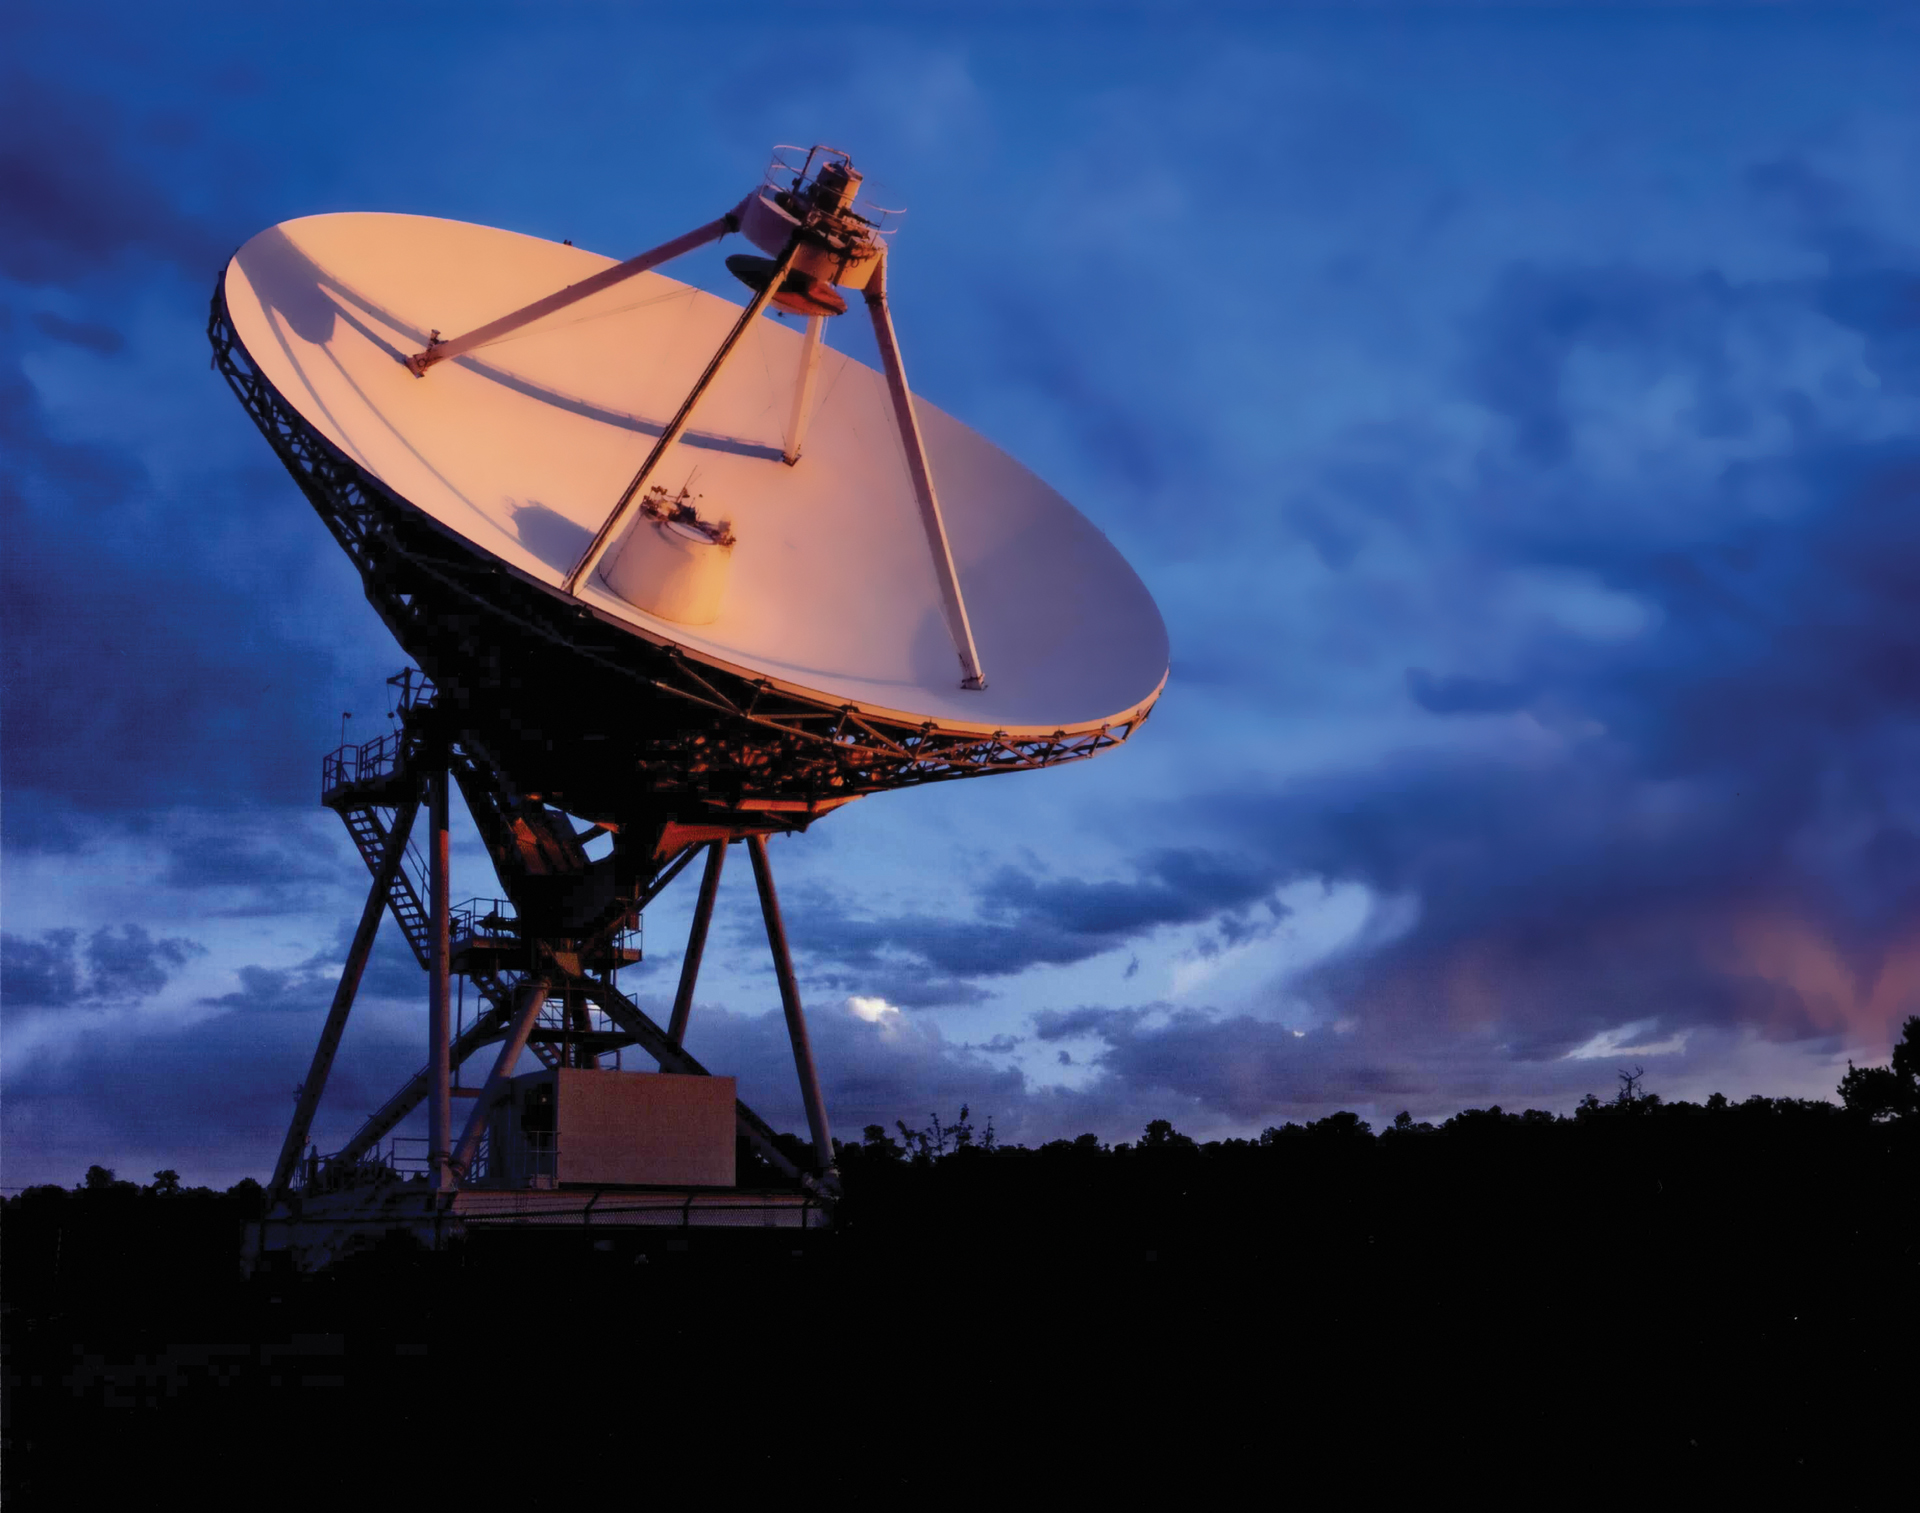

Sunrise strikes a VLBA, 25m telescope

The Sun rises over a 25-meter dish antenna of the Very Long Baseline Array, our collection of ten identical radio dish antennas working together as one telescope. The VLBA antennas are placed across the Northern Hemisphere from Hawai'i to St. Croix in the U.S. Virgin Islands, and together they form a dedicated array 5,351 miles across.

Credit: NRAO/AUI/NSF